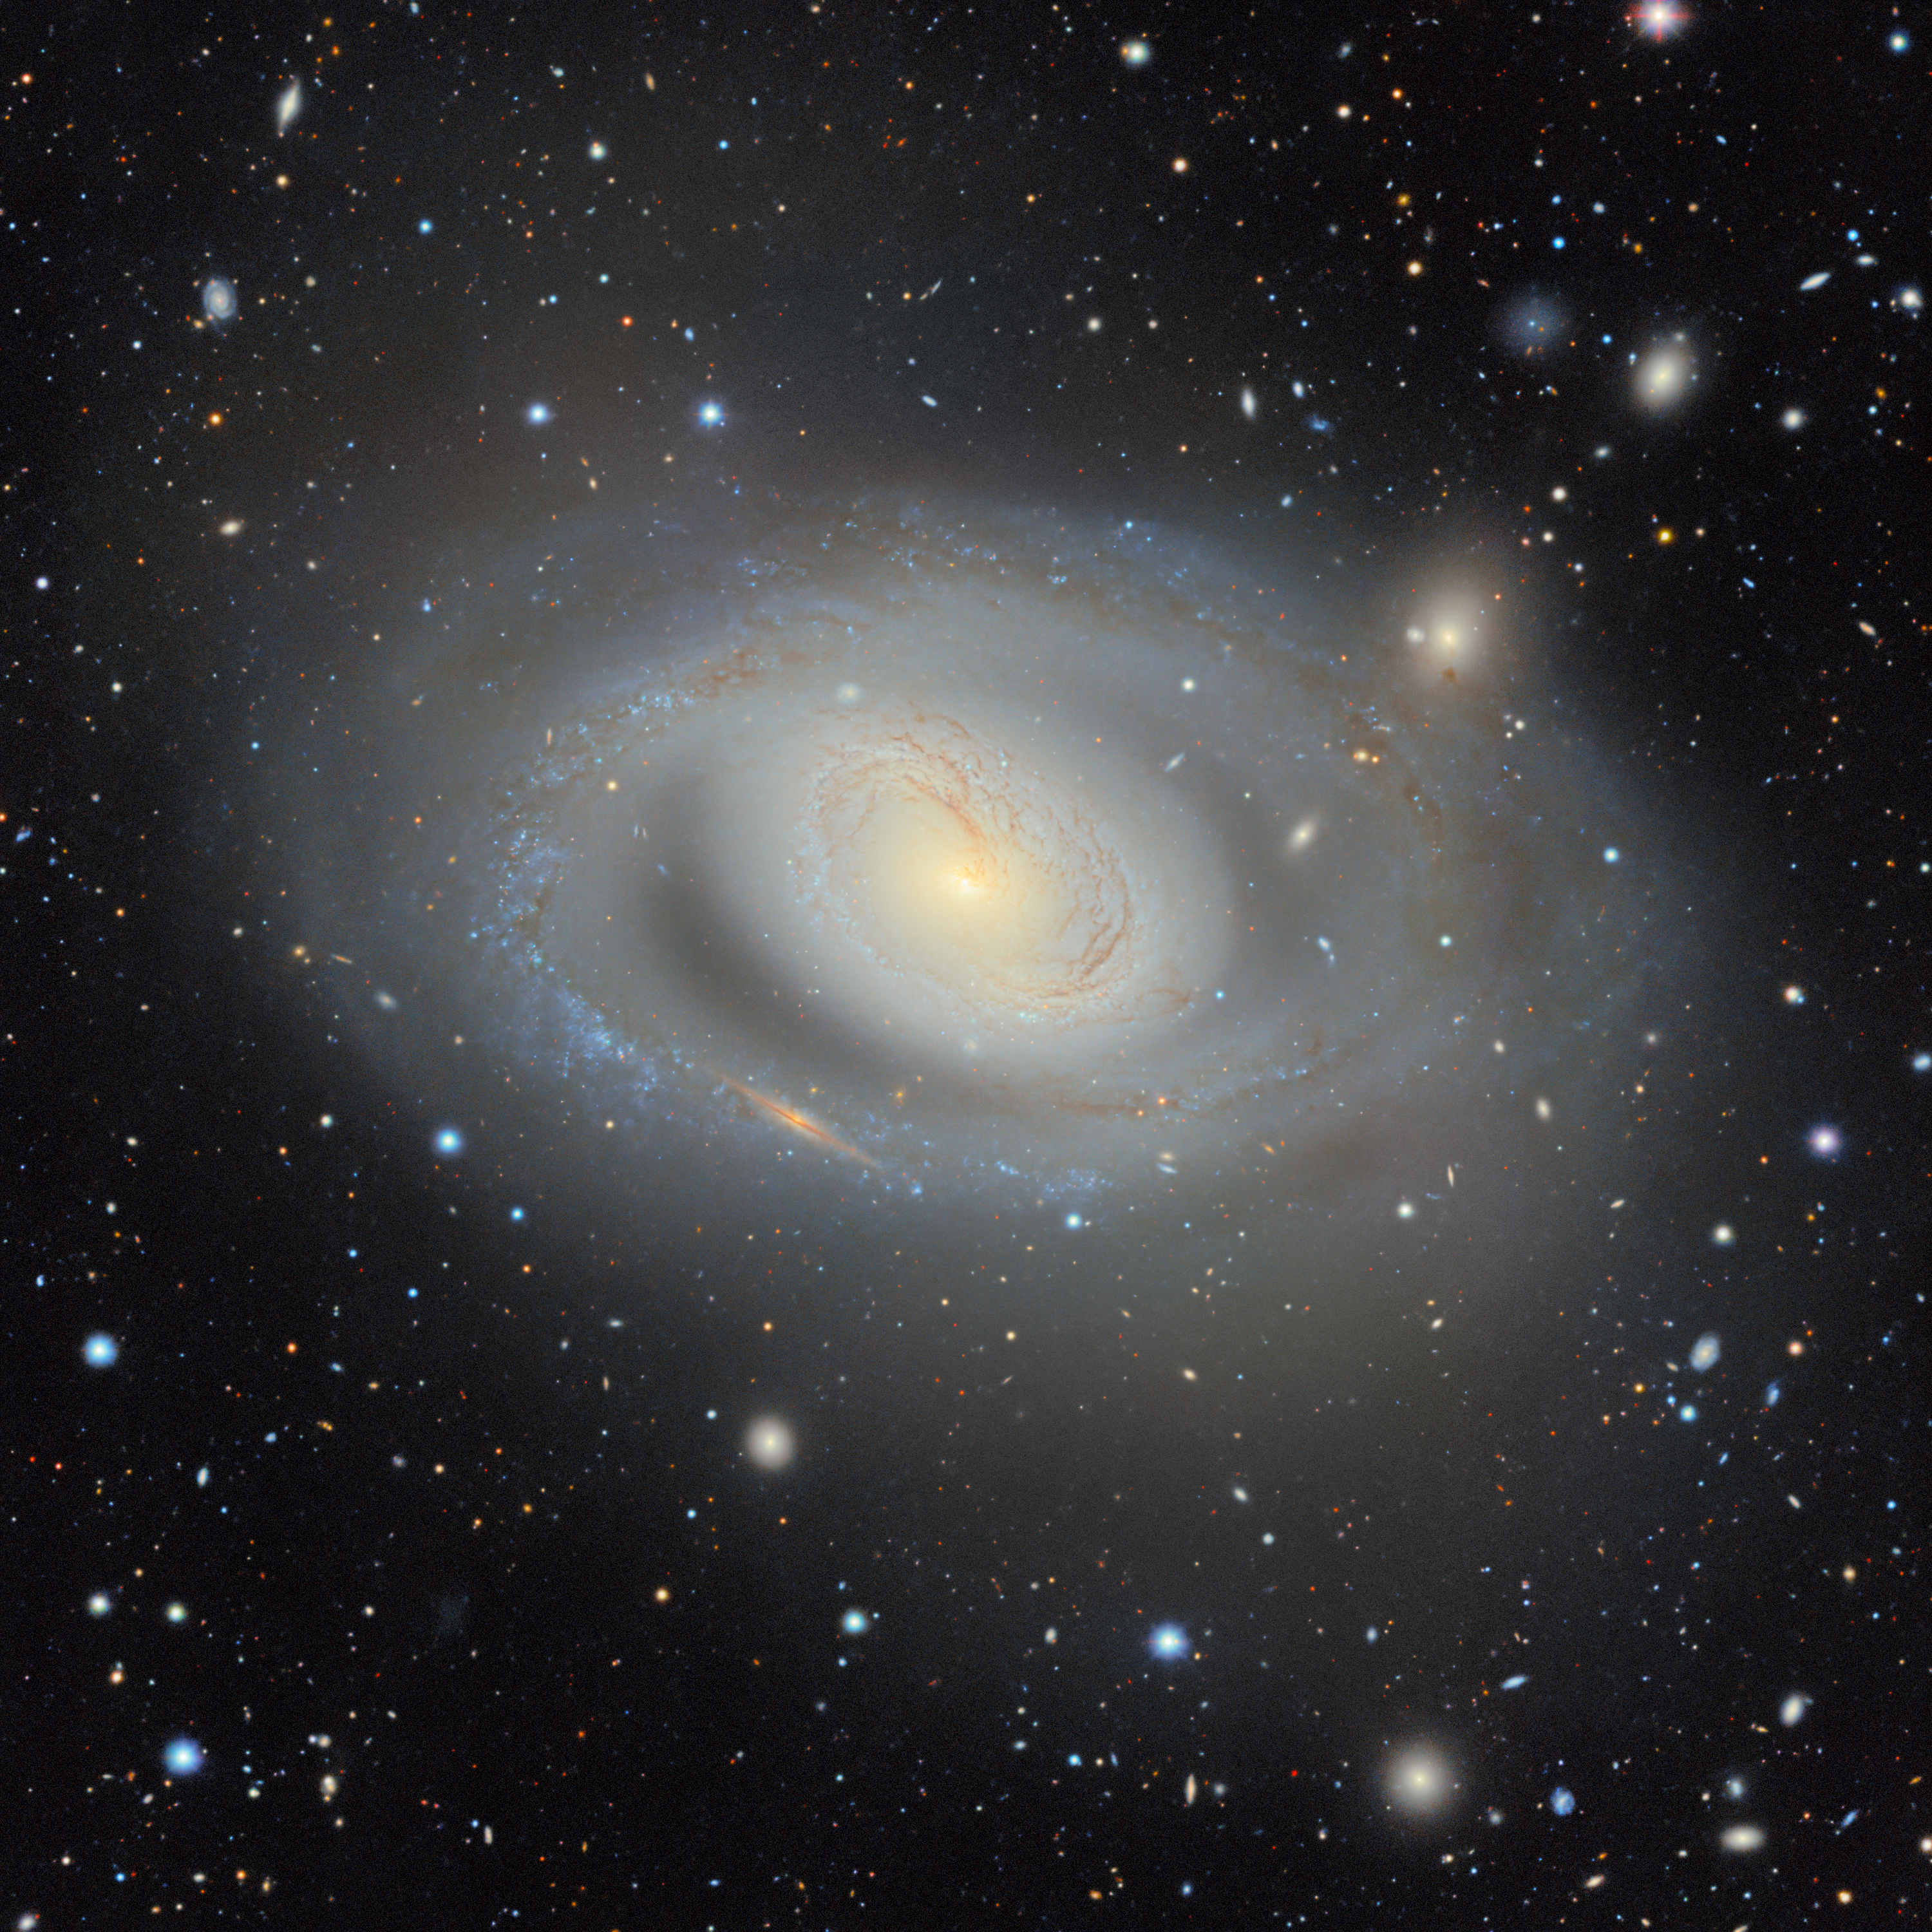

Messier 96 as Seen with DESI Legacy Survey

Among the nearly four billion objects in the DESI Legacy Imaging Surveys’ map is Messier 96 (NGC 3368), a majestic spiral galaxy nestled in the constellation Leo approximately 35 million light-years from Earth. Spanning 100,000 light-years, slightly larger than our own Milky Way in size, it’s the brightest member of the Messier 96 Group, the closest grouping of galaxies to our own Local Group. The Messier 96 data were extracted from the DESI Legacy Survey and captured by the U.S. Department of Energy-fabricated Dark Energy Camera (DECam), a powerful CCD camera affixed to the U.S. National Science Foundation (NSF) Victor M. Blanco 4-meter Telescope at NSF Cerro Tololo Inter-American Observatory (CTIO), a Program of NSF NOIRLab.

The asymmetrical appearance of Messier 96 hints at its history of gravitational interactions: dark dust trails are distributed unevenly throughout the spiral arms, which appear smeared in certain areas. Though it’s not obvious in this image, scientists agree that the bright core is not exactly at the center of the galaxy where they would expect it to be. These distorted spiral patterns and the misplaced central core point to disruption caused by the gravitational pull exerted by other galaxies in the Messier 96 Group that have drifted farther away from this preeminent group member.

Credit: DESI Legacy Imaging Surveys/LBNL/DOE & KPNO/CTIO/NOIRLab/NSF/AURA Image processing: M. Rodriguez (Gemini Observatory/NSF NOIRLab), J. Miller (Gemini Observatory/NSF NOIRLab), T.A. Rector (University of Alaska Anchorage/NSF NOIRLab) & M. Zamani (NSF NOIRLab)